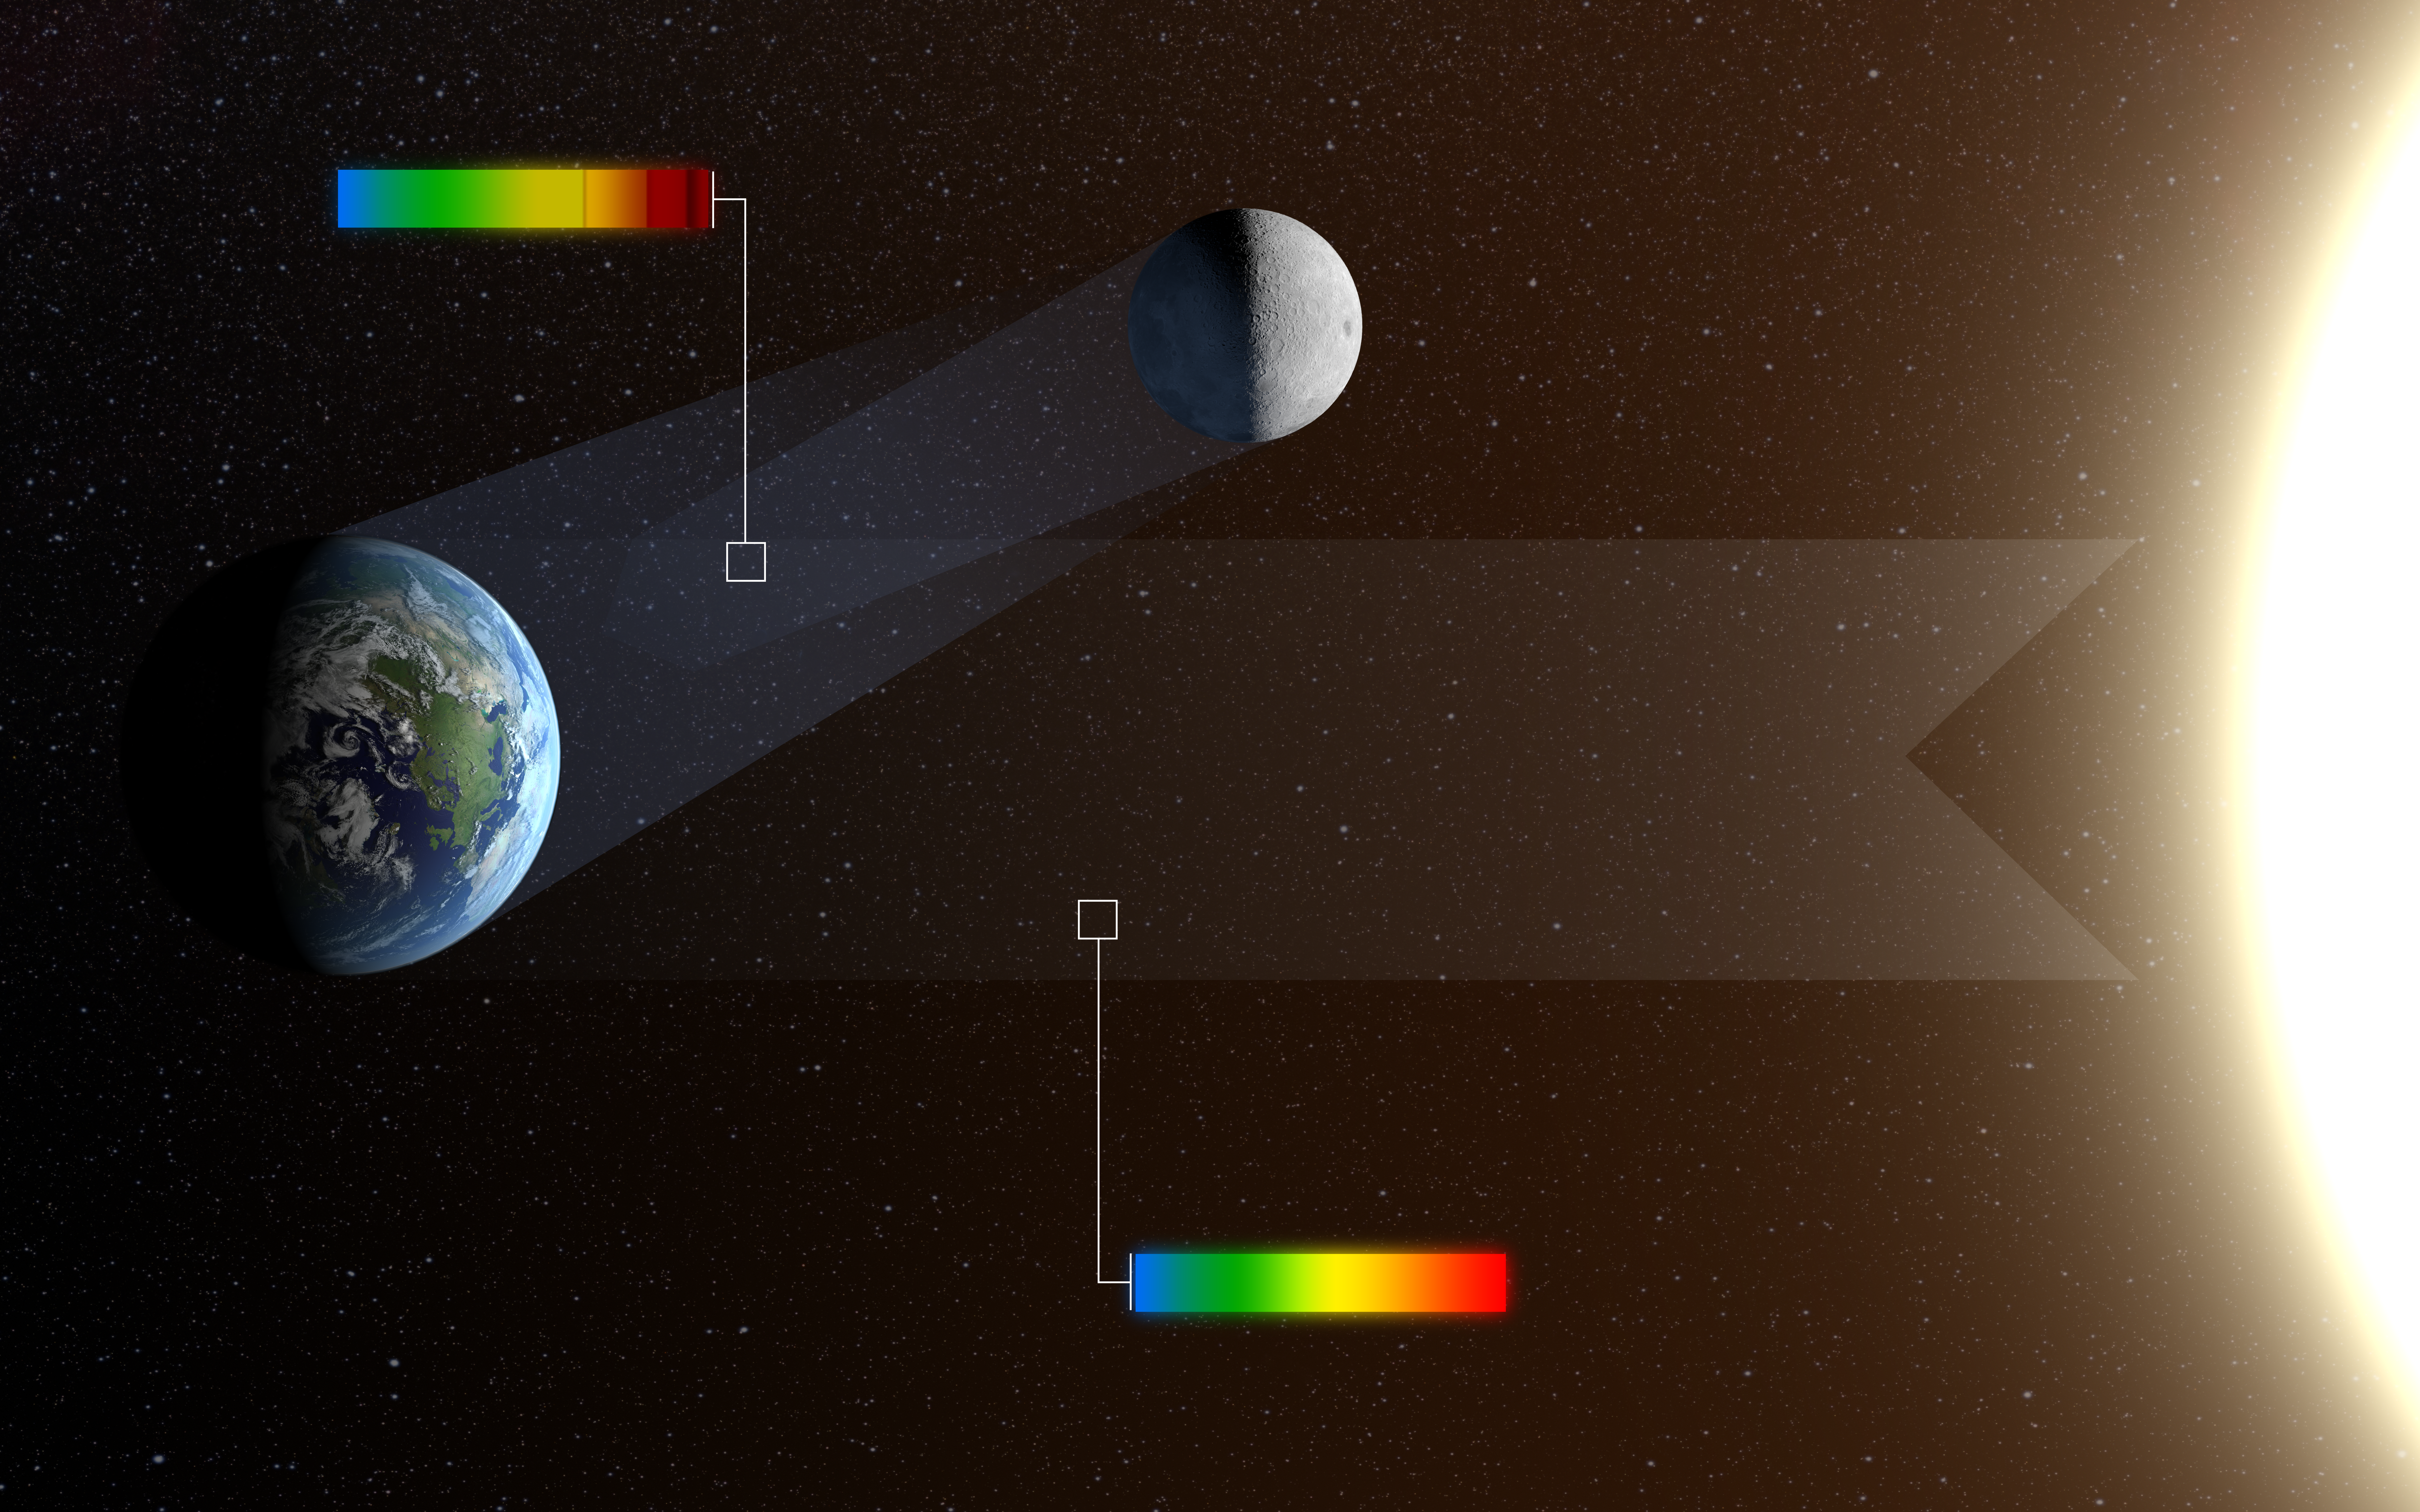

Earthshine: the Moon shining in reflected light from the Earth

When the Moon appears as a thin crescent in the twilight skies of Earth it is often possible to see that the rest of the disc is also faintly glowing. This phenomenon is called earthshine. It is due to sunlight reflecting off the Earth and illuminating the lunar surface. After reflection from Earth the colours in the light, shown as a rainbow in this picture, are significantly changed. By observing earthshine astronomers can study the properties of light reflected from Earth as if it were an exoplanet and search for signs of life. The reflected light is also strongly polarised and studying the polarisation as well as the intensity at different colours allows for much more sensitive tests for the presence of life.

Credit: ESO/L. Calçada